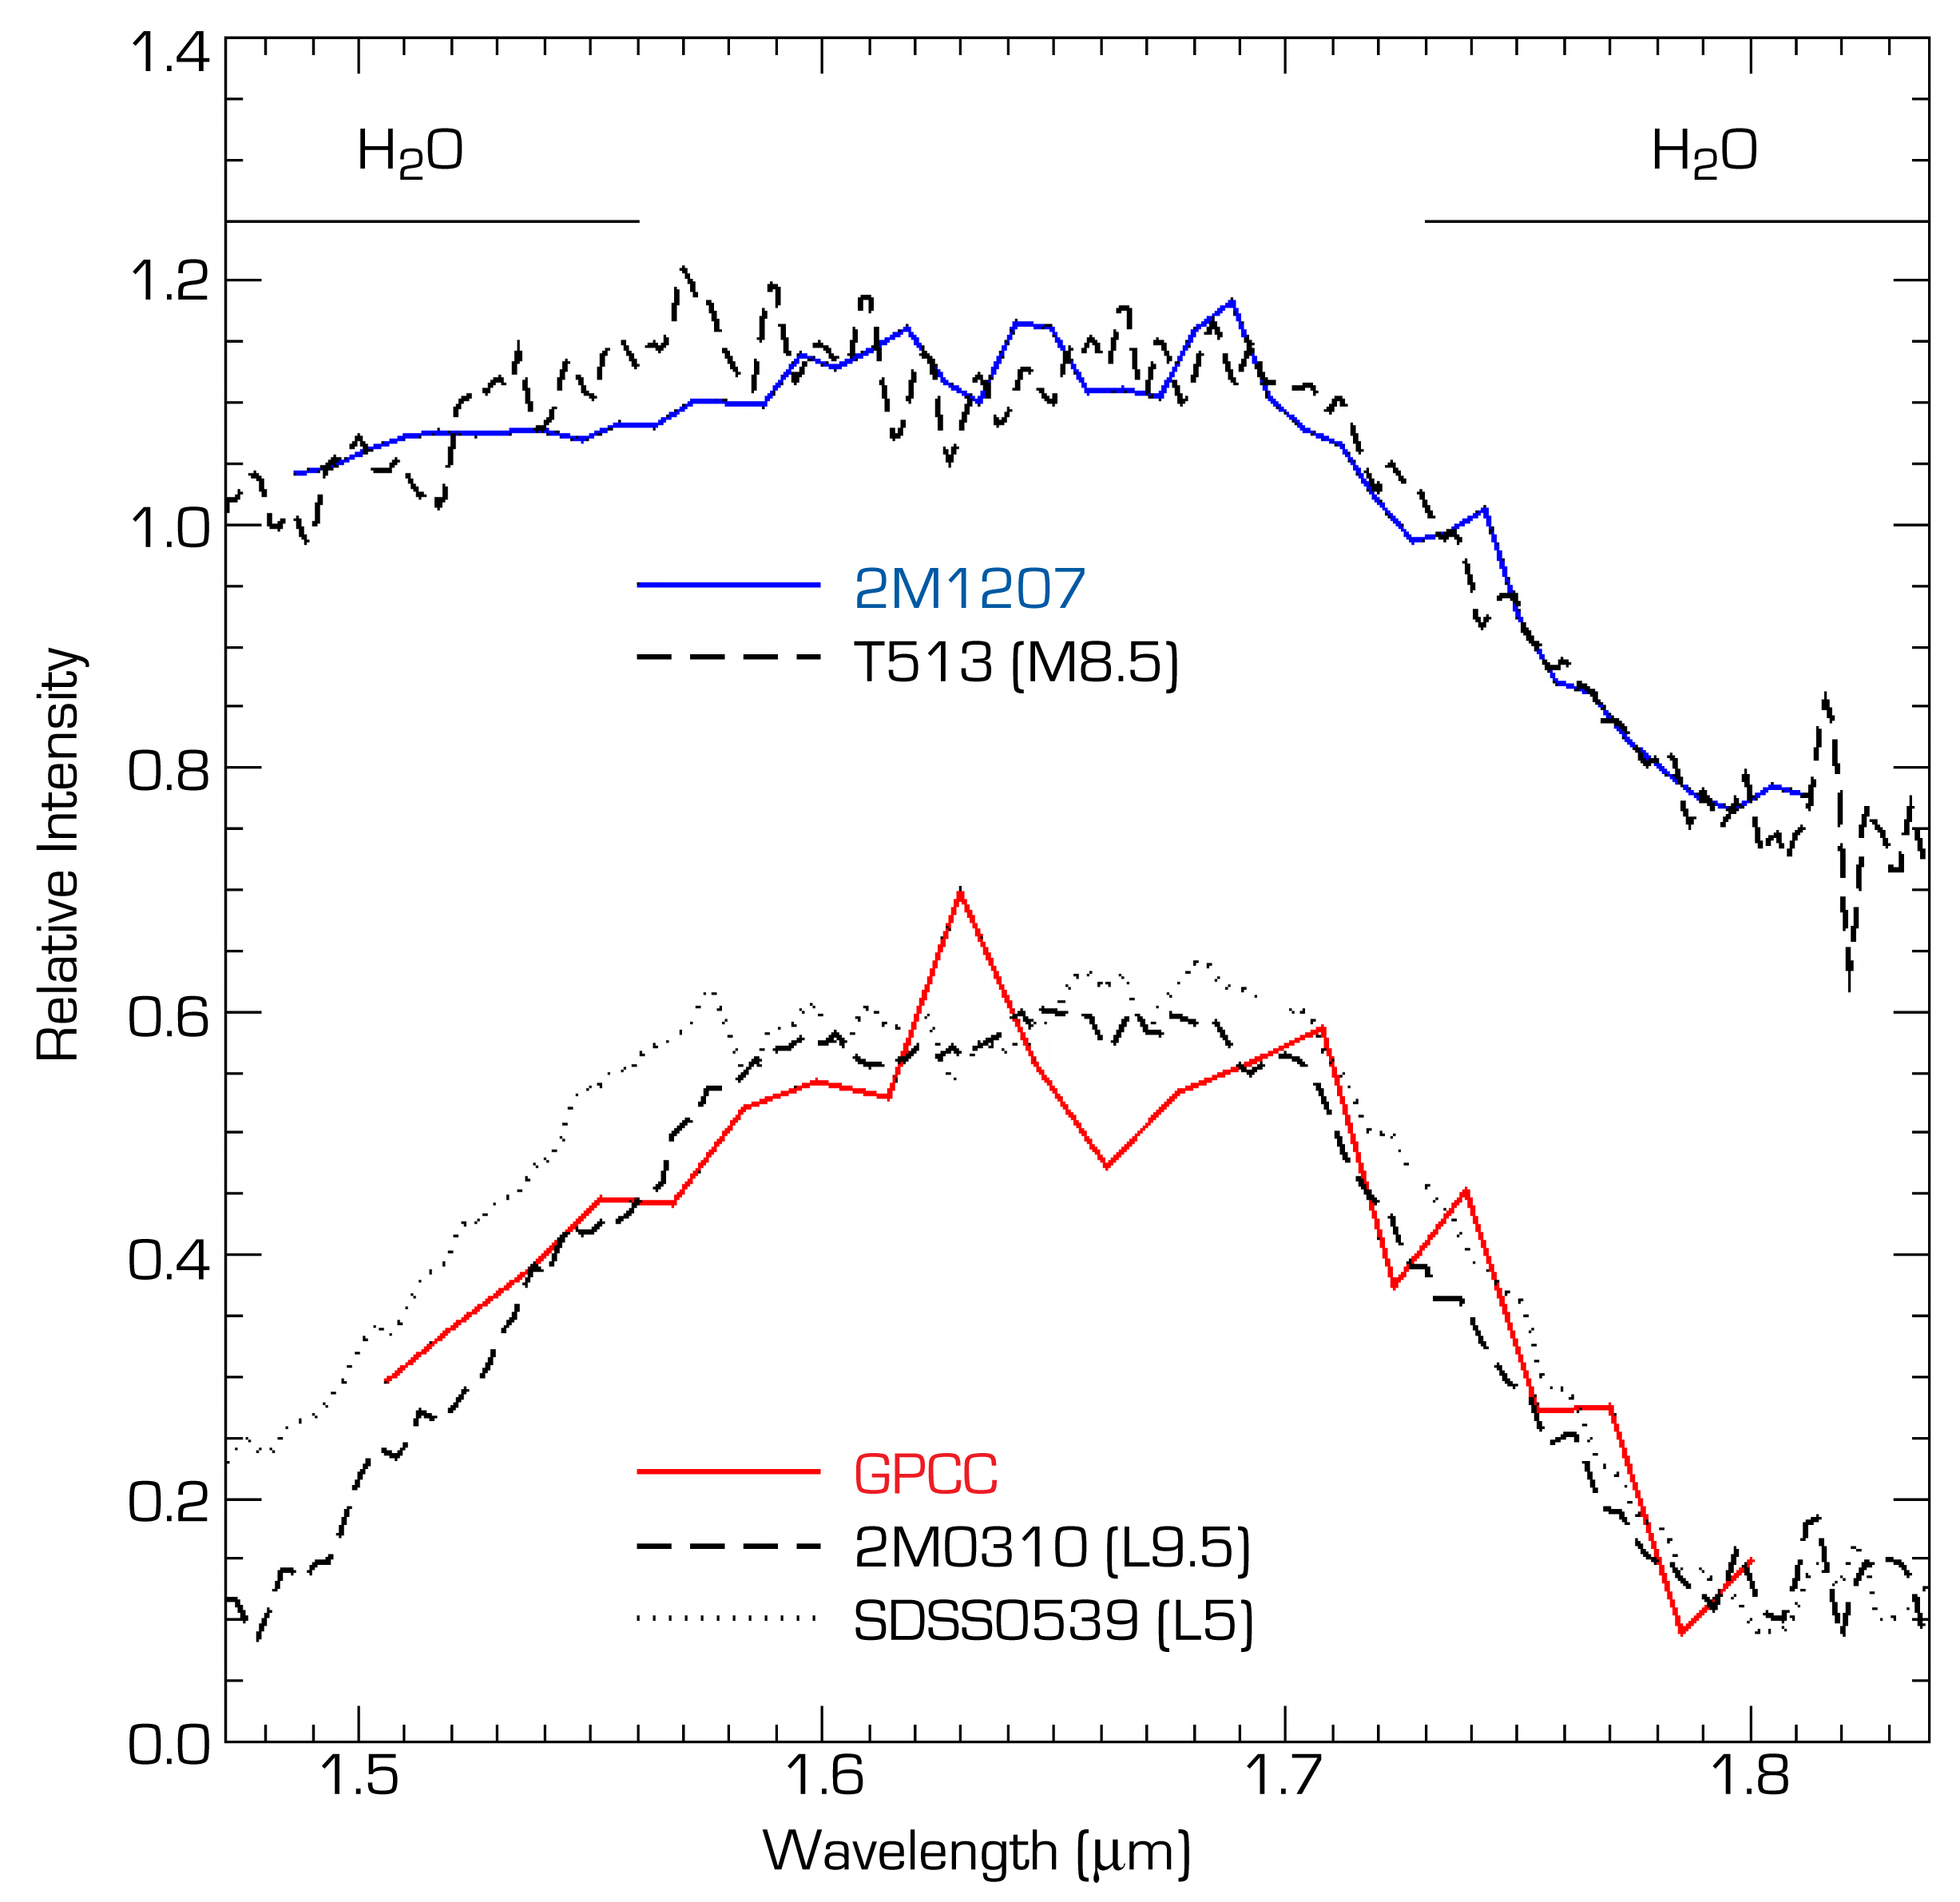

Near-infrared spectrum of the brown dwarf object 2M1207 and GPCC

Near-infrared H-band spectra of the brown dwarf object 2M1207 and the fainter "GPCC" object seen near it, obtained with the NACO facility at the 8.2-m VLT Yepun telescope. In the upper part, the spectrum of 2M1207 (fully drawn blue curve) is compared with that of another substellar object (T513; dashed line); in the lower, the (somewhat noisy) spectrum of GPCC (fully drawn red curve) is compared with two substellar objects of different types (2M0301 and SDSS0539). The spectrum of GPCC is clearly very similar to these, confirming the substellar nature of this body. The broad dips at the left and the right are clear signatures of water in the (atmospheres of the) objects.

Credit: ESO